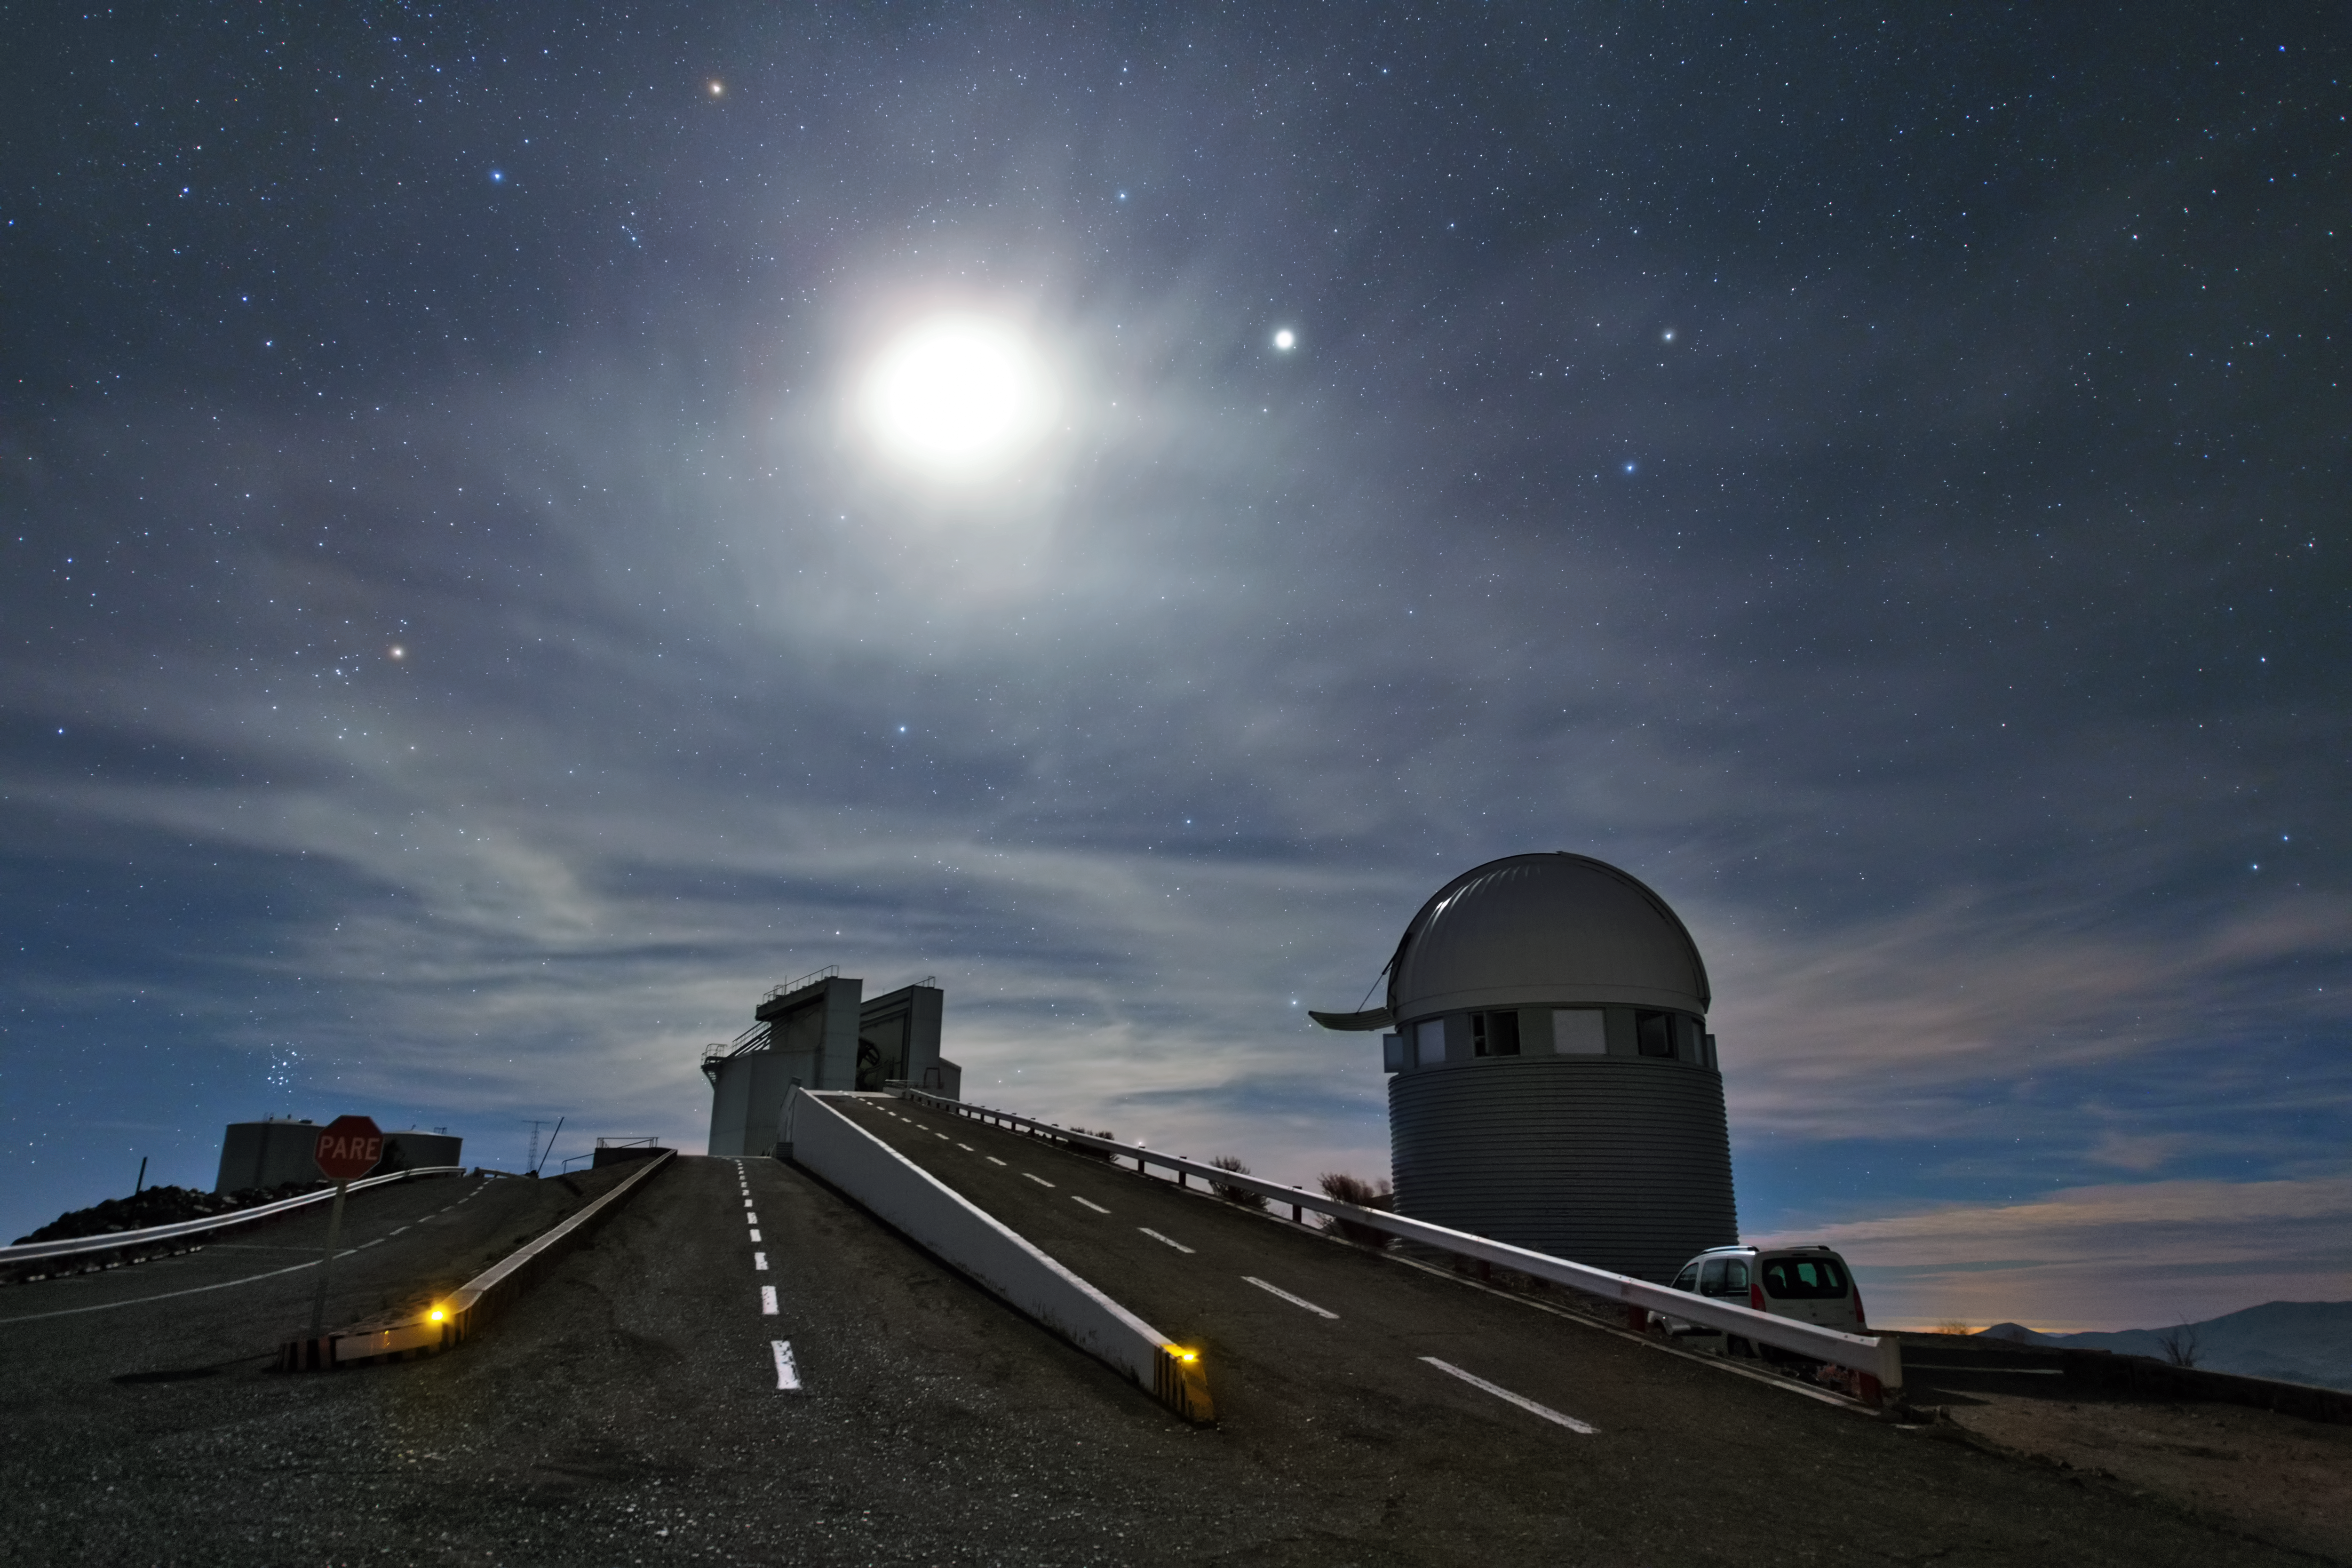

La Silla in moonlight

In this image it is not the Sun, but the Moon shining over the La Silla Observatory. It illuminates a thin layer of clouds overhead, as well as the observatory's telescopes. On the right is the Swiss 1.2-metre Leonhard Euler telescope that was built and is operated by the Geneva Observatory. The ascending road leads to the New Technology Telescope (NTT) which was inaugurated in 1989 and broke a new ground for telescope engineering and design.

Credit: Y. Beletsky (LCO)/ESO